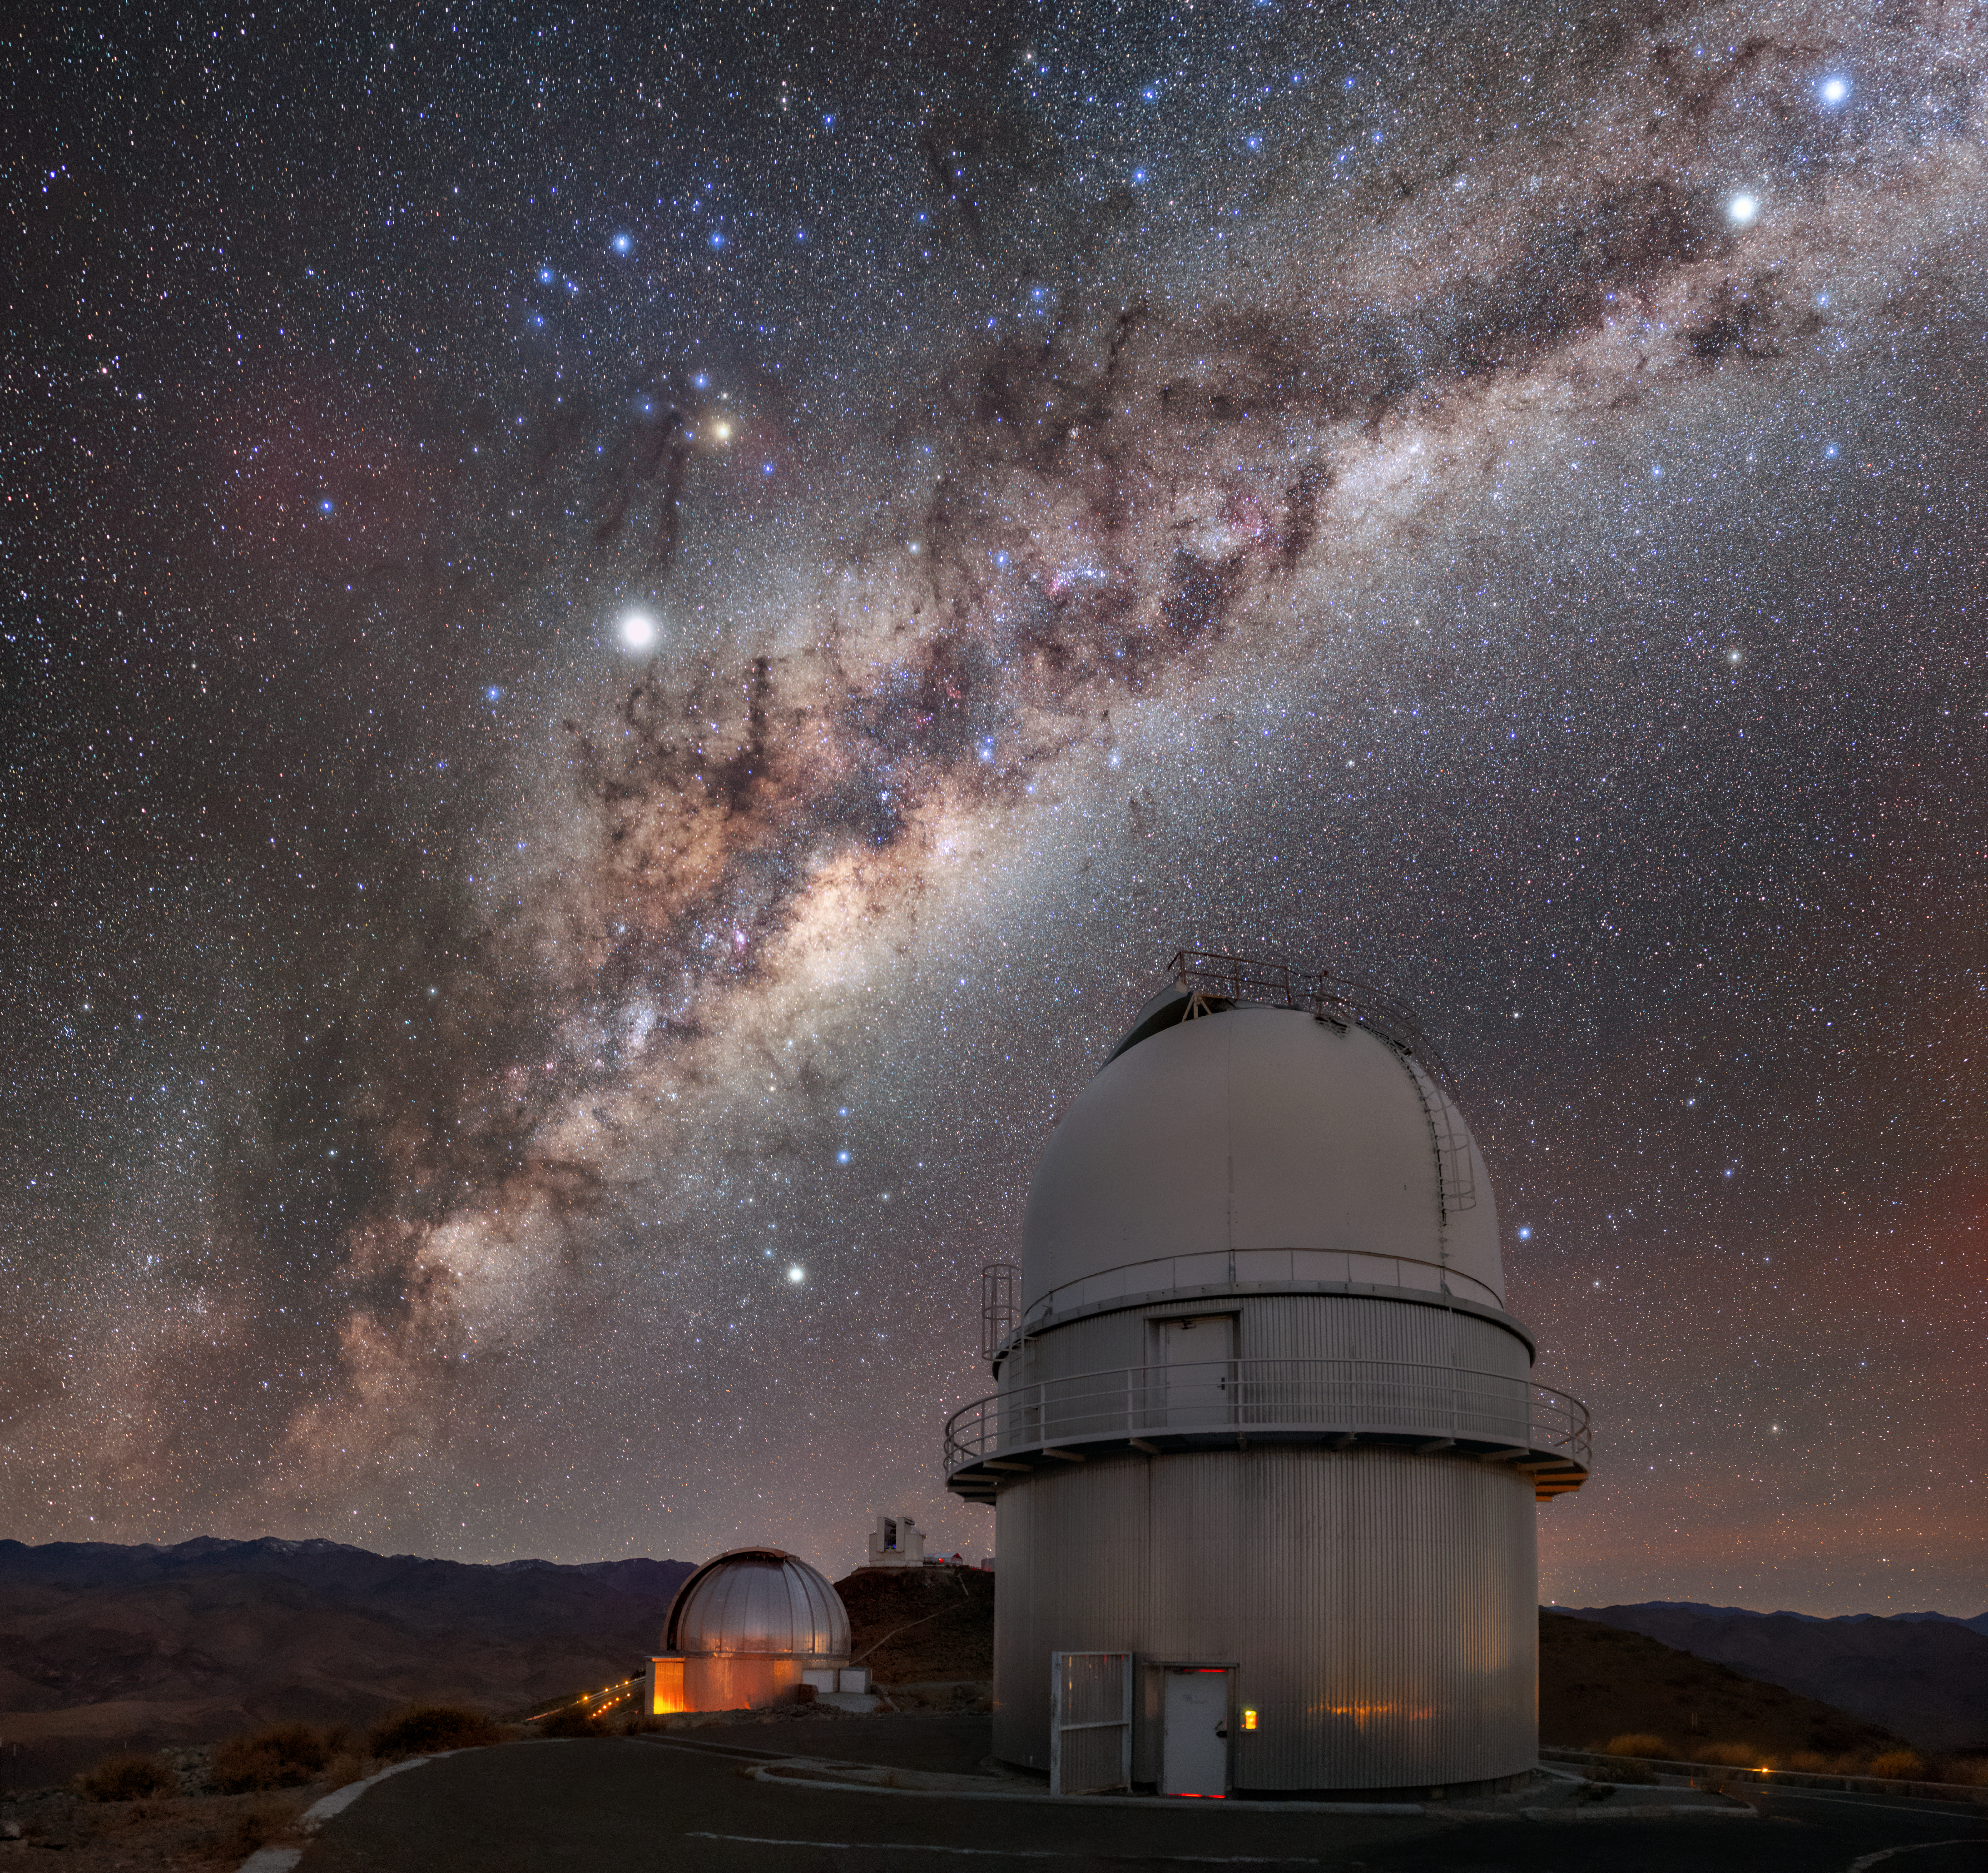

Starry, Starry Night

Beneath this breathtaking splatter of stars, the road to ESO’s La Silla Observatory in the Chilean Atacama Desert is home to a rich variety of telescopes. In the foreground we can see the Danish 1.54-metre telescope, followed by the MPG/ESO 2.2-metre telescope and ESO’s New Technology Telescope (NTT) in the background.

The Danish 1.45-metre telescope is performing its nightly duties, seeking to unveil some of the mysteries of the cosmos. It has provided a plethora of scientific discoveries, such as observing the afterglows of short gamma-ray bursts, likely caused by the catastrophic collision of two neutron stars.

The MPG/ESO 2.2-metre telescope is also an avid chaser of gamma-ray bursts: its GROND instrument looks for the afterglows of these events, which are then followed up by larger telescopes. The telescope also hosts a spectrograph and a wide field imager that has captured stunning images.

Although it may be just a speck in this image, the NTT is responsible for some key advances in observational astronomy. Large telescope mirrors bend under their own weight, so they have to be adjusted to preserve optimal image quality and detail. The NTT was the first telescope where these adjustments were done on the fly during observations, by monitoring a reference star. This technique, called active optics, is now widely used in large professional telescopes.

Credit: ESO/M. Zamani